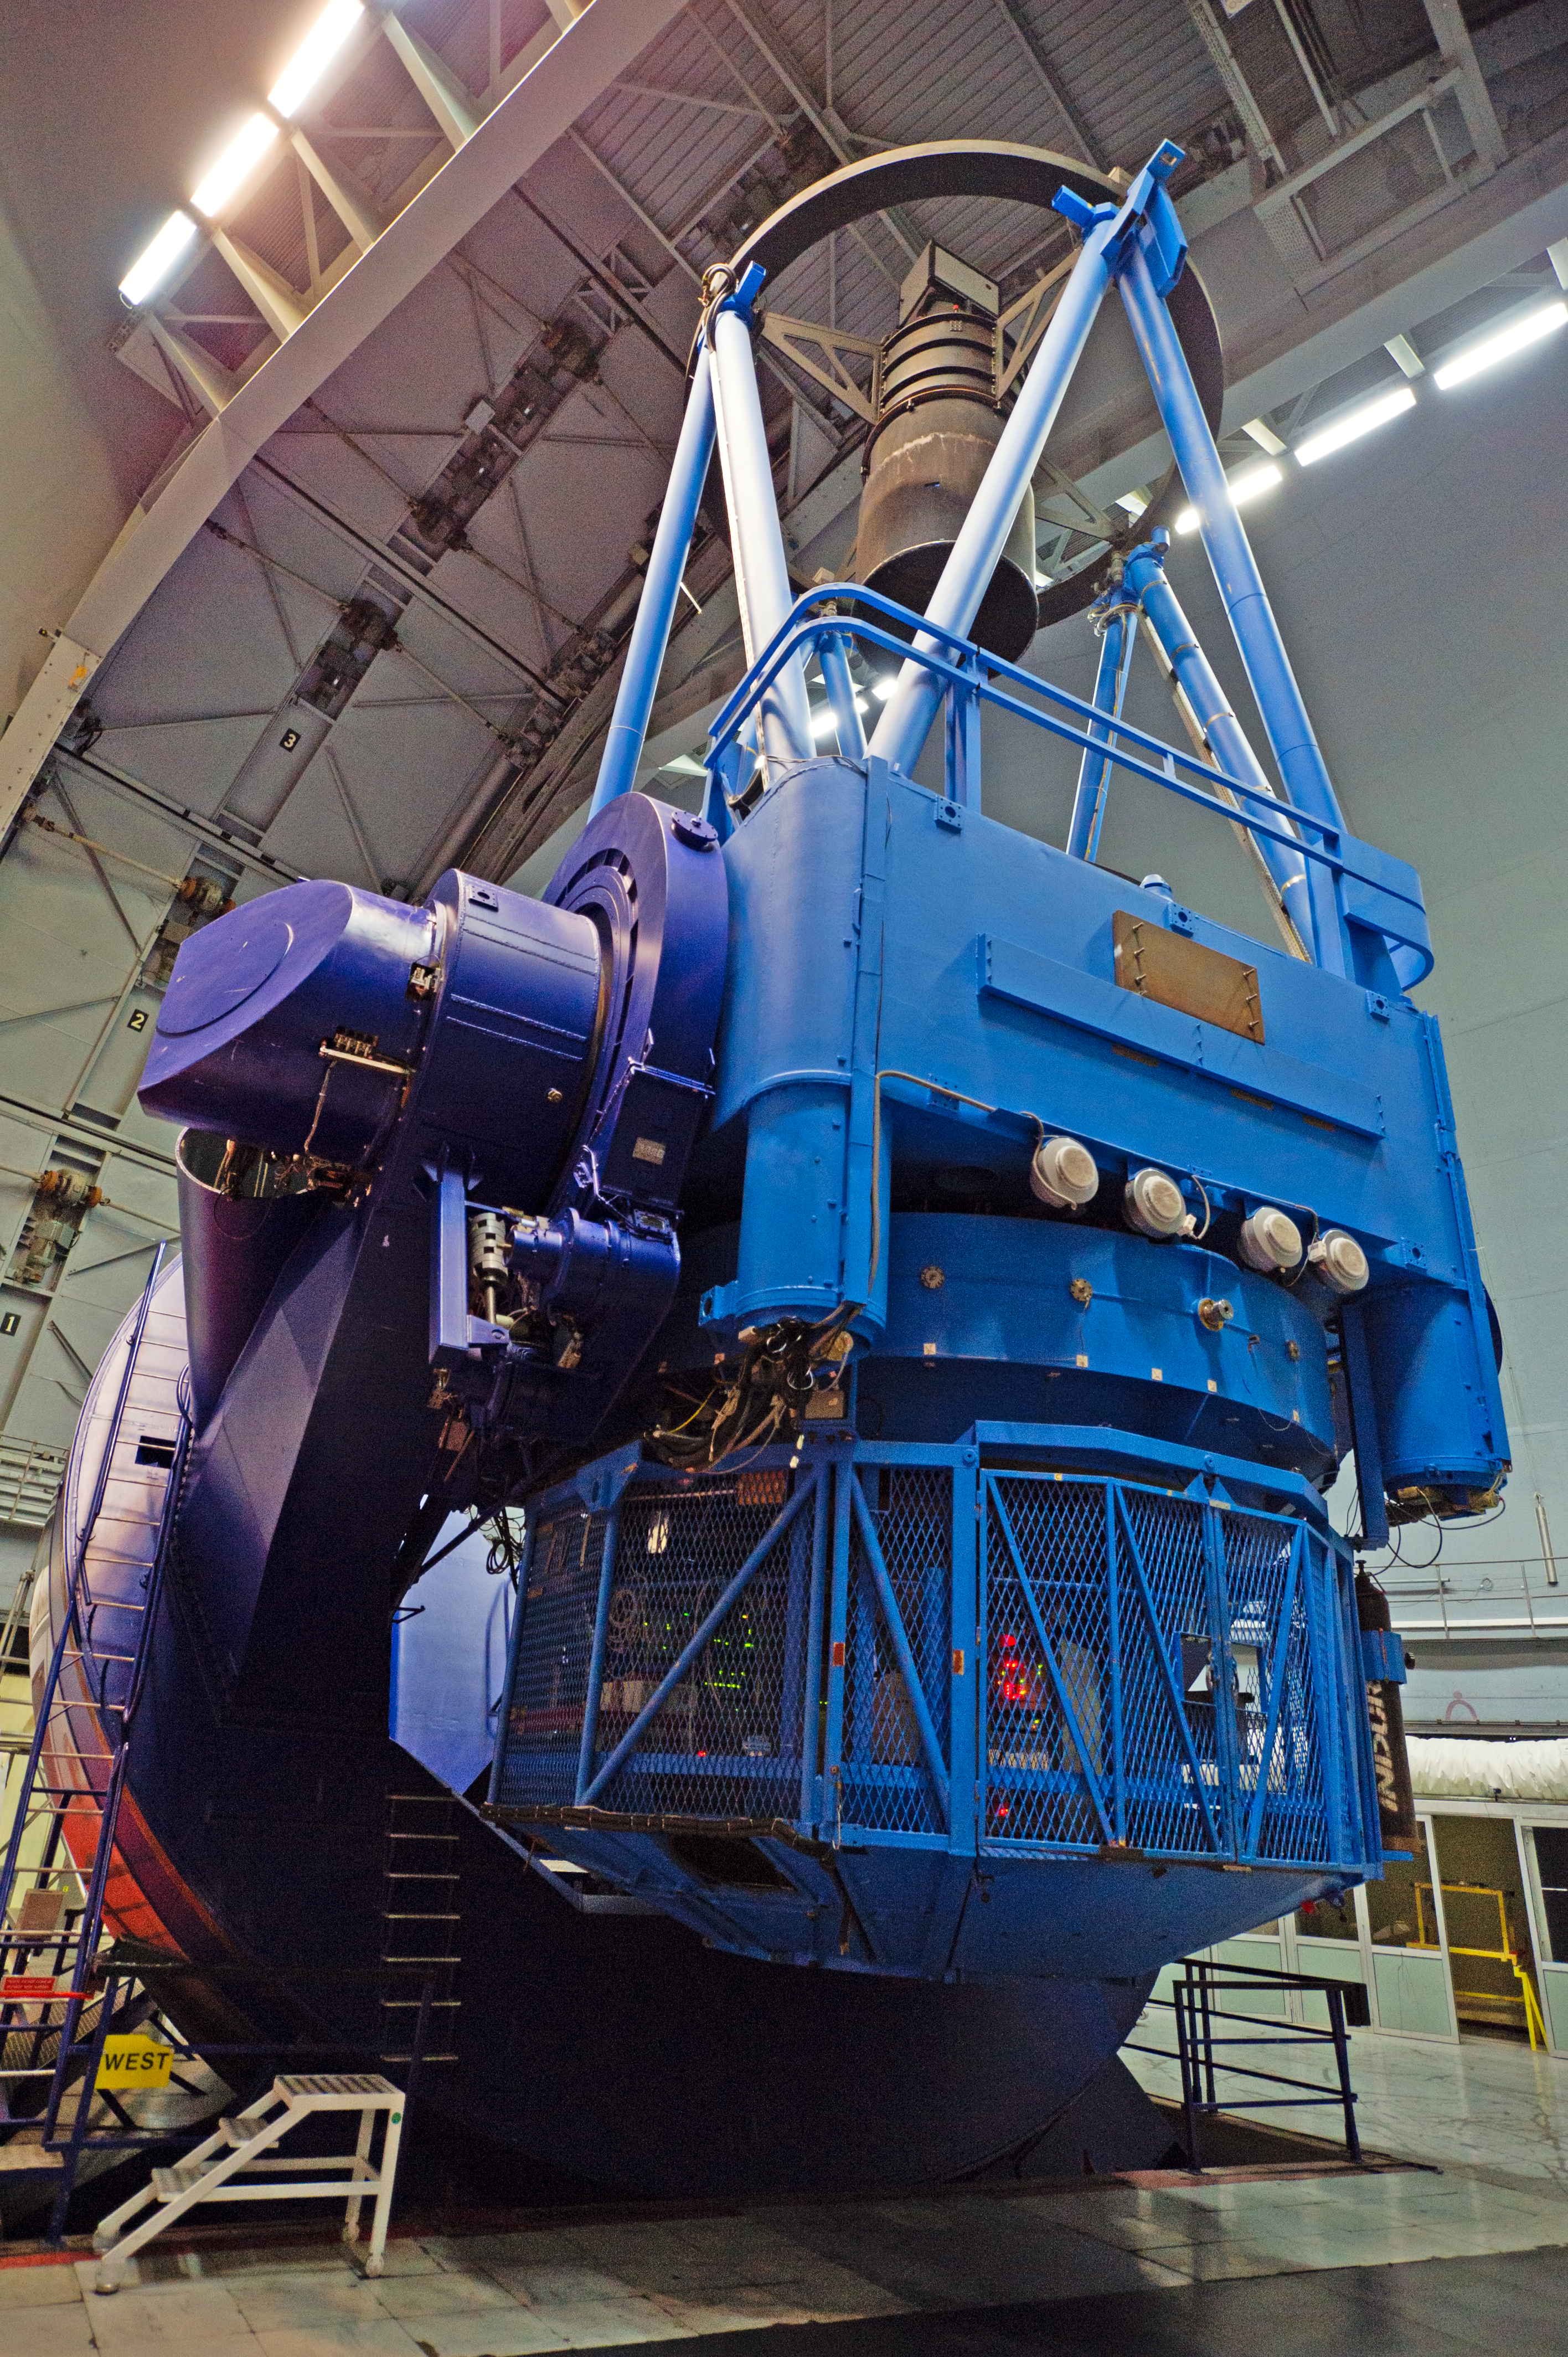

ESO 3.6-metre telescope

Photo by ESO Photo Ambassador José Francisco Salgado showing the ESO 3.6-metre telescope at the La Silla Observatory in Chile.

Credit: ESO/José Francisco Salgado (josefrancisco.org)